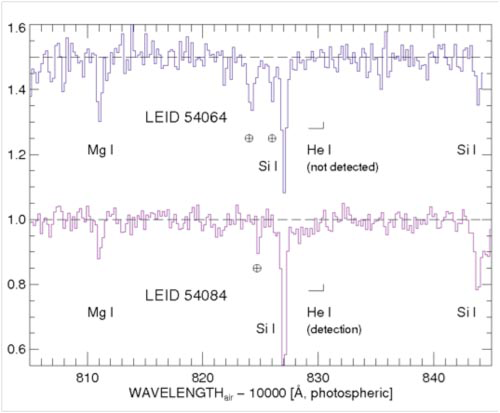

Near IR spectra obtained with PHOENIX

Near IR spectra obtained with PHOENIX showing the He I 10830 line detected in LEID 54084, but not detected in LEID 54064.

Credit: International Gemini Observatory/NOIRLab/NSF/AURA